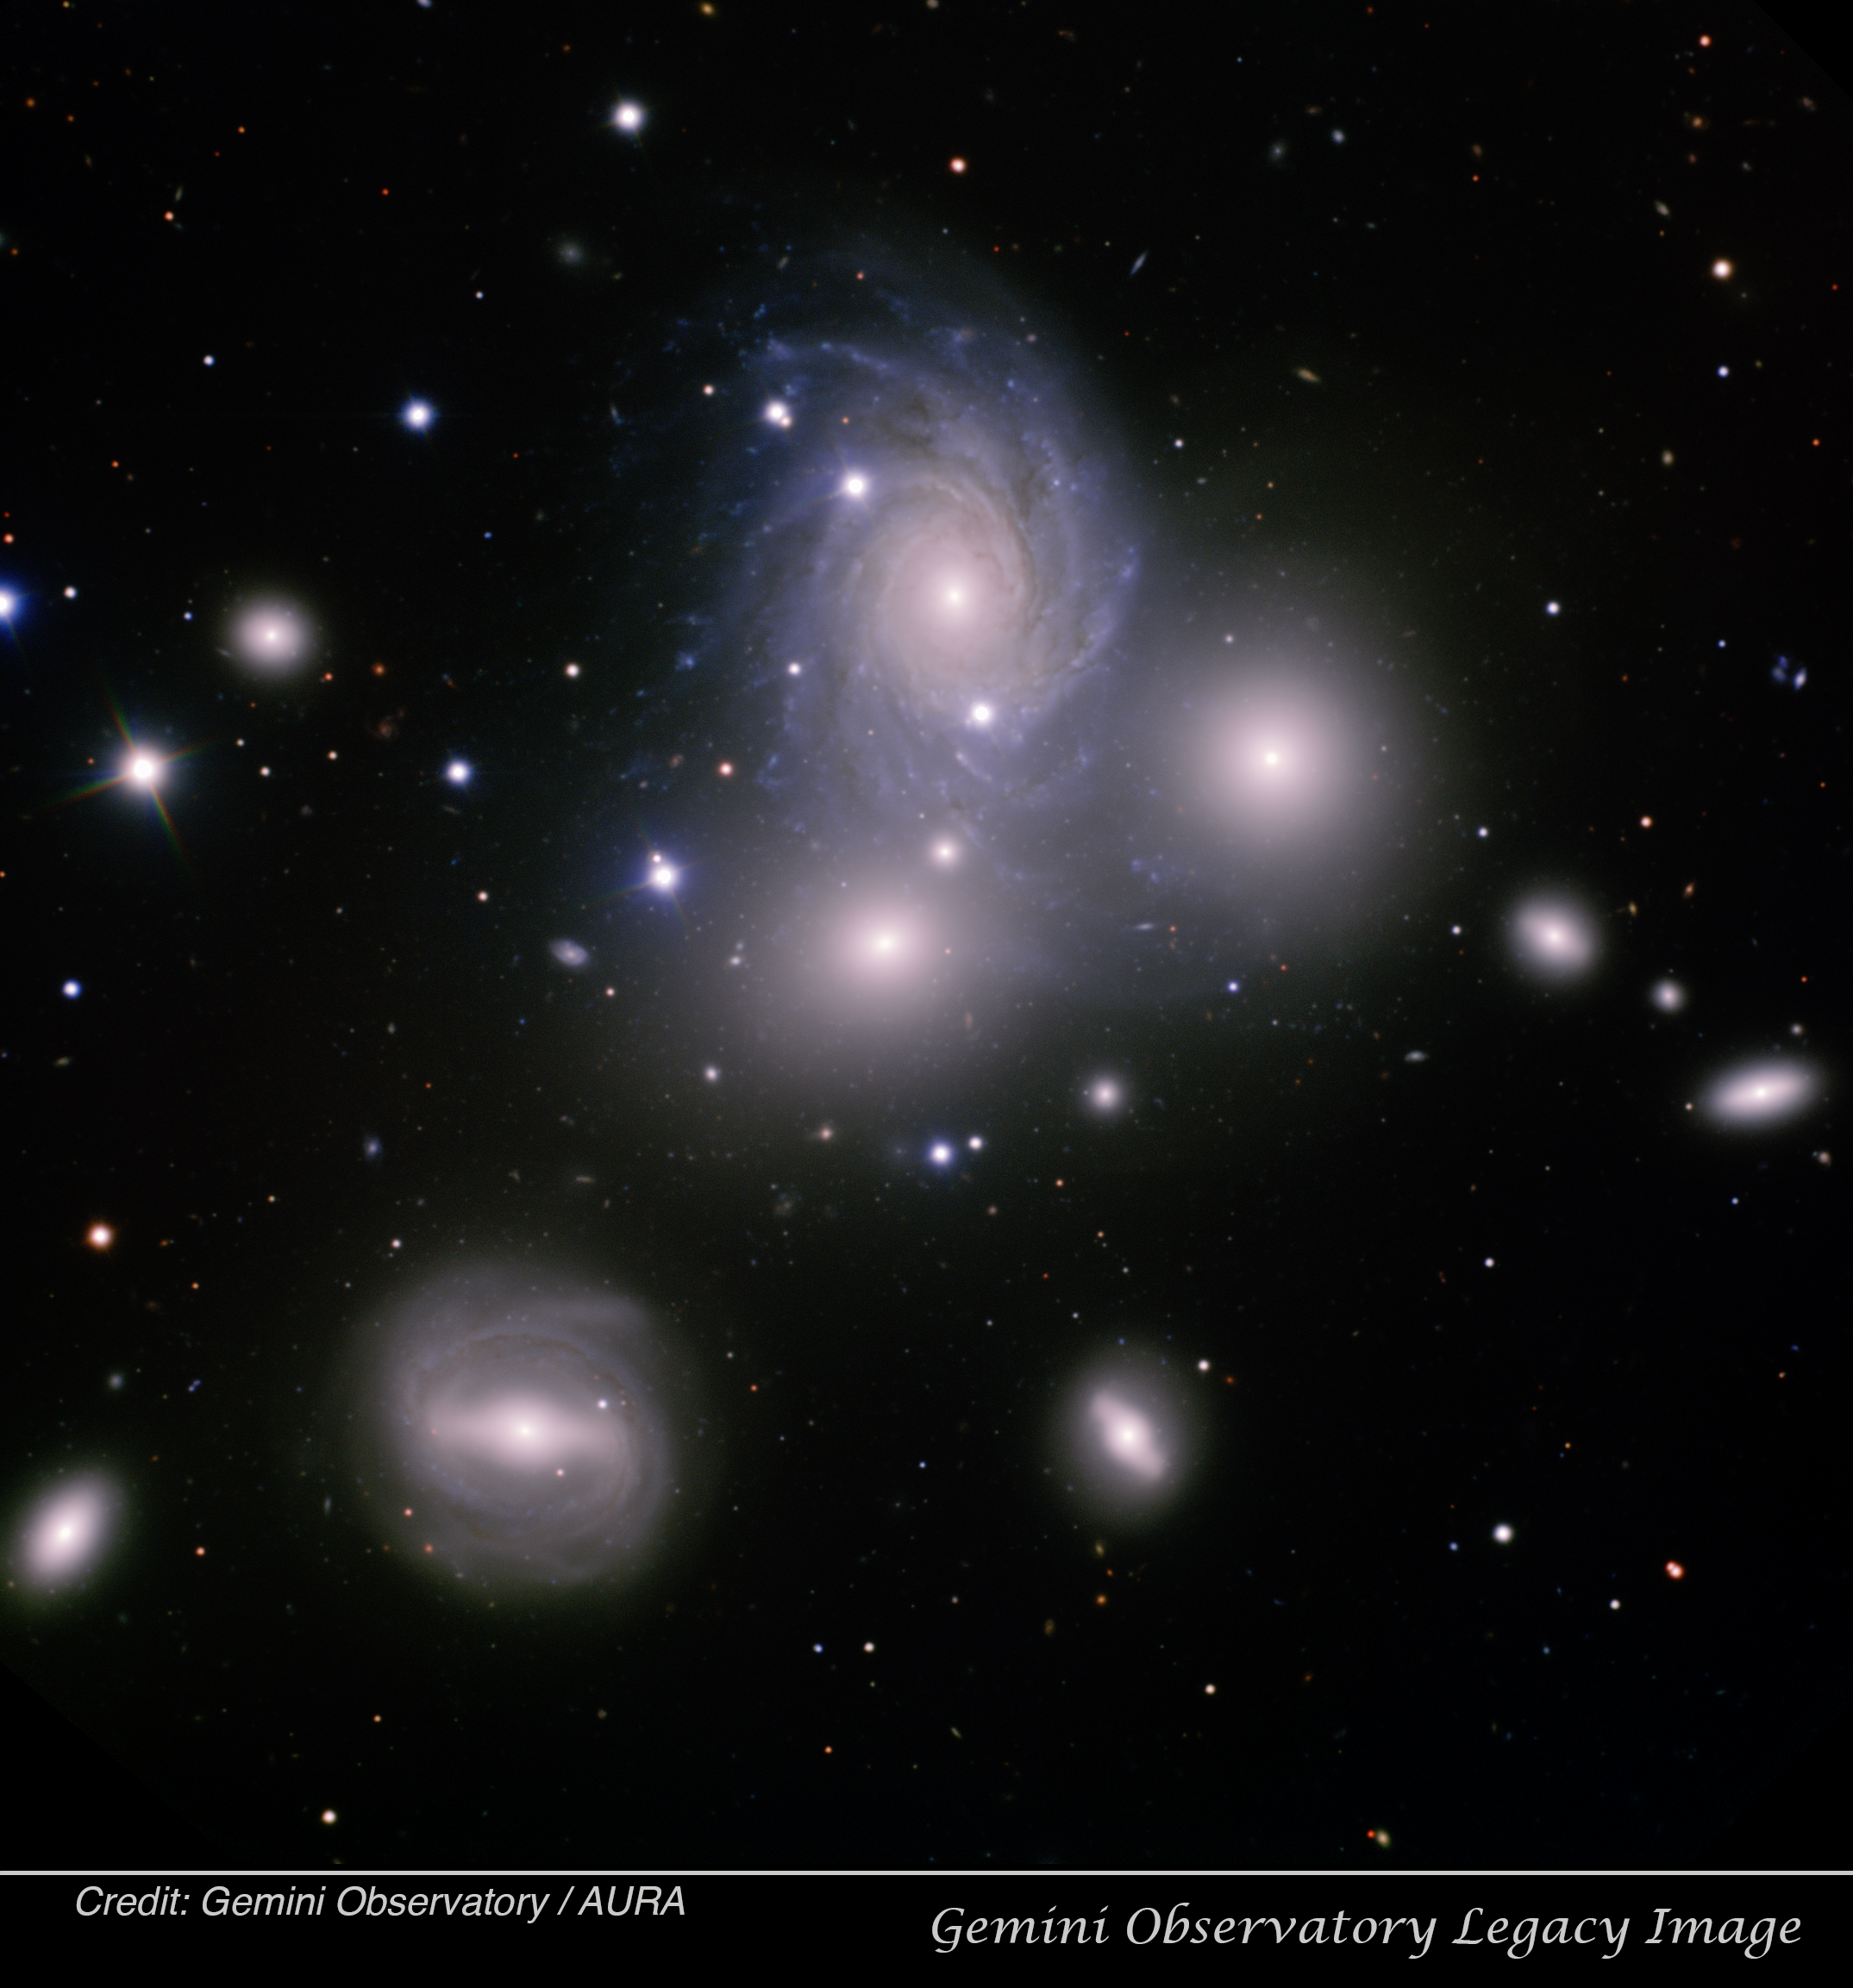

Galaxy Group VV 166

Gemini Legacy image of the galaxy group VV 166, obtained using the Gemini Multi-Object Spectrograph (GMOS), at the Gemini North telescope located on Mauna Kea, Hawai‘i. In this image, north is up, east left, and the field of view is 5.2 x 5.2 arcminutes. Composite color image produced by Travis Rector, University of Alaska Anchorage.

Credit: Gemini Observatory/AURA